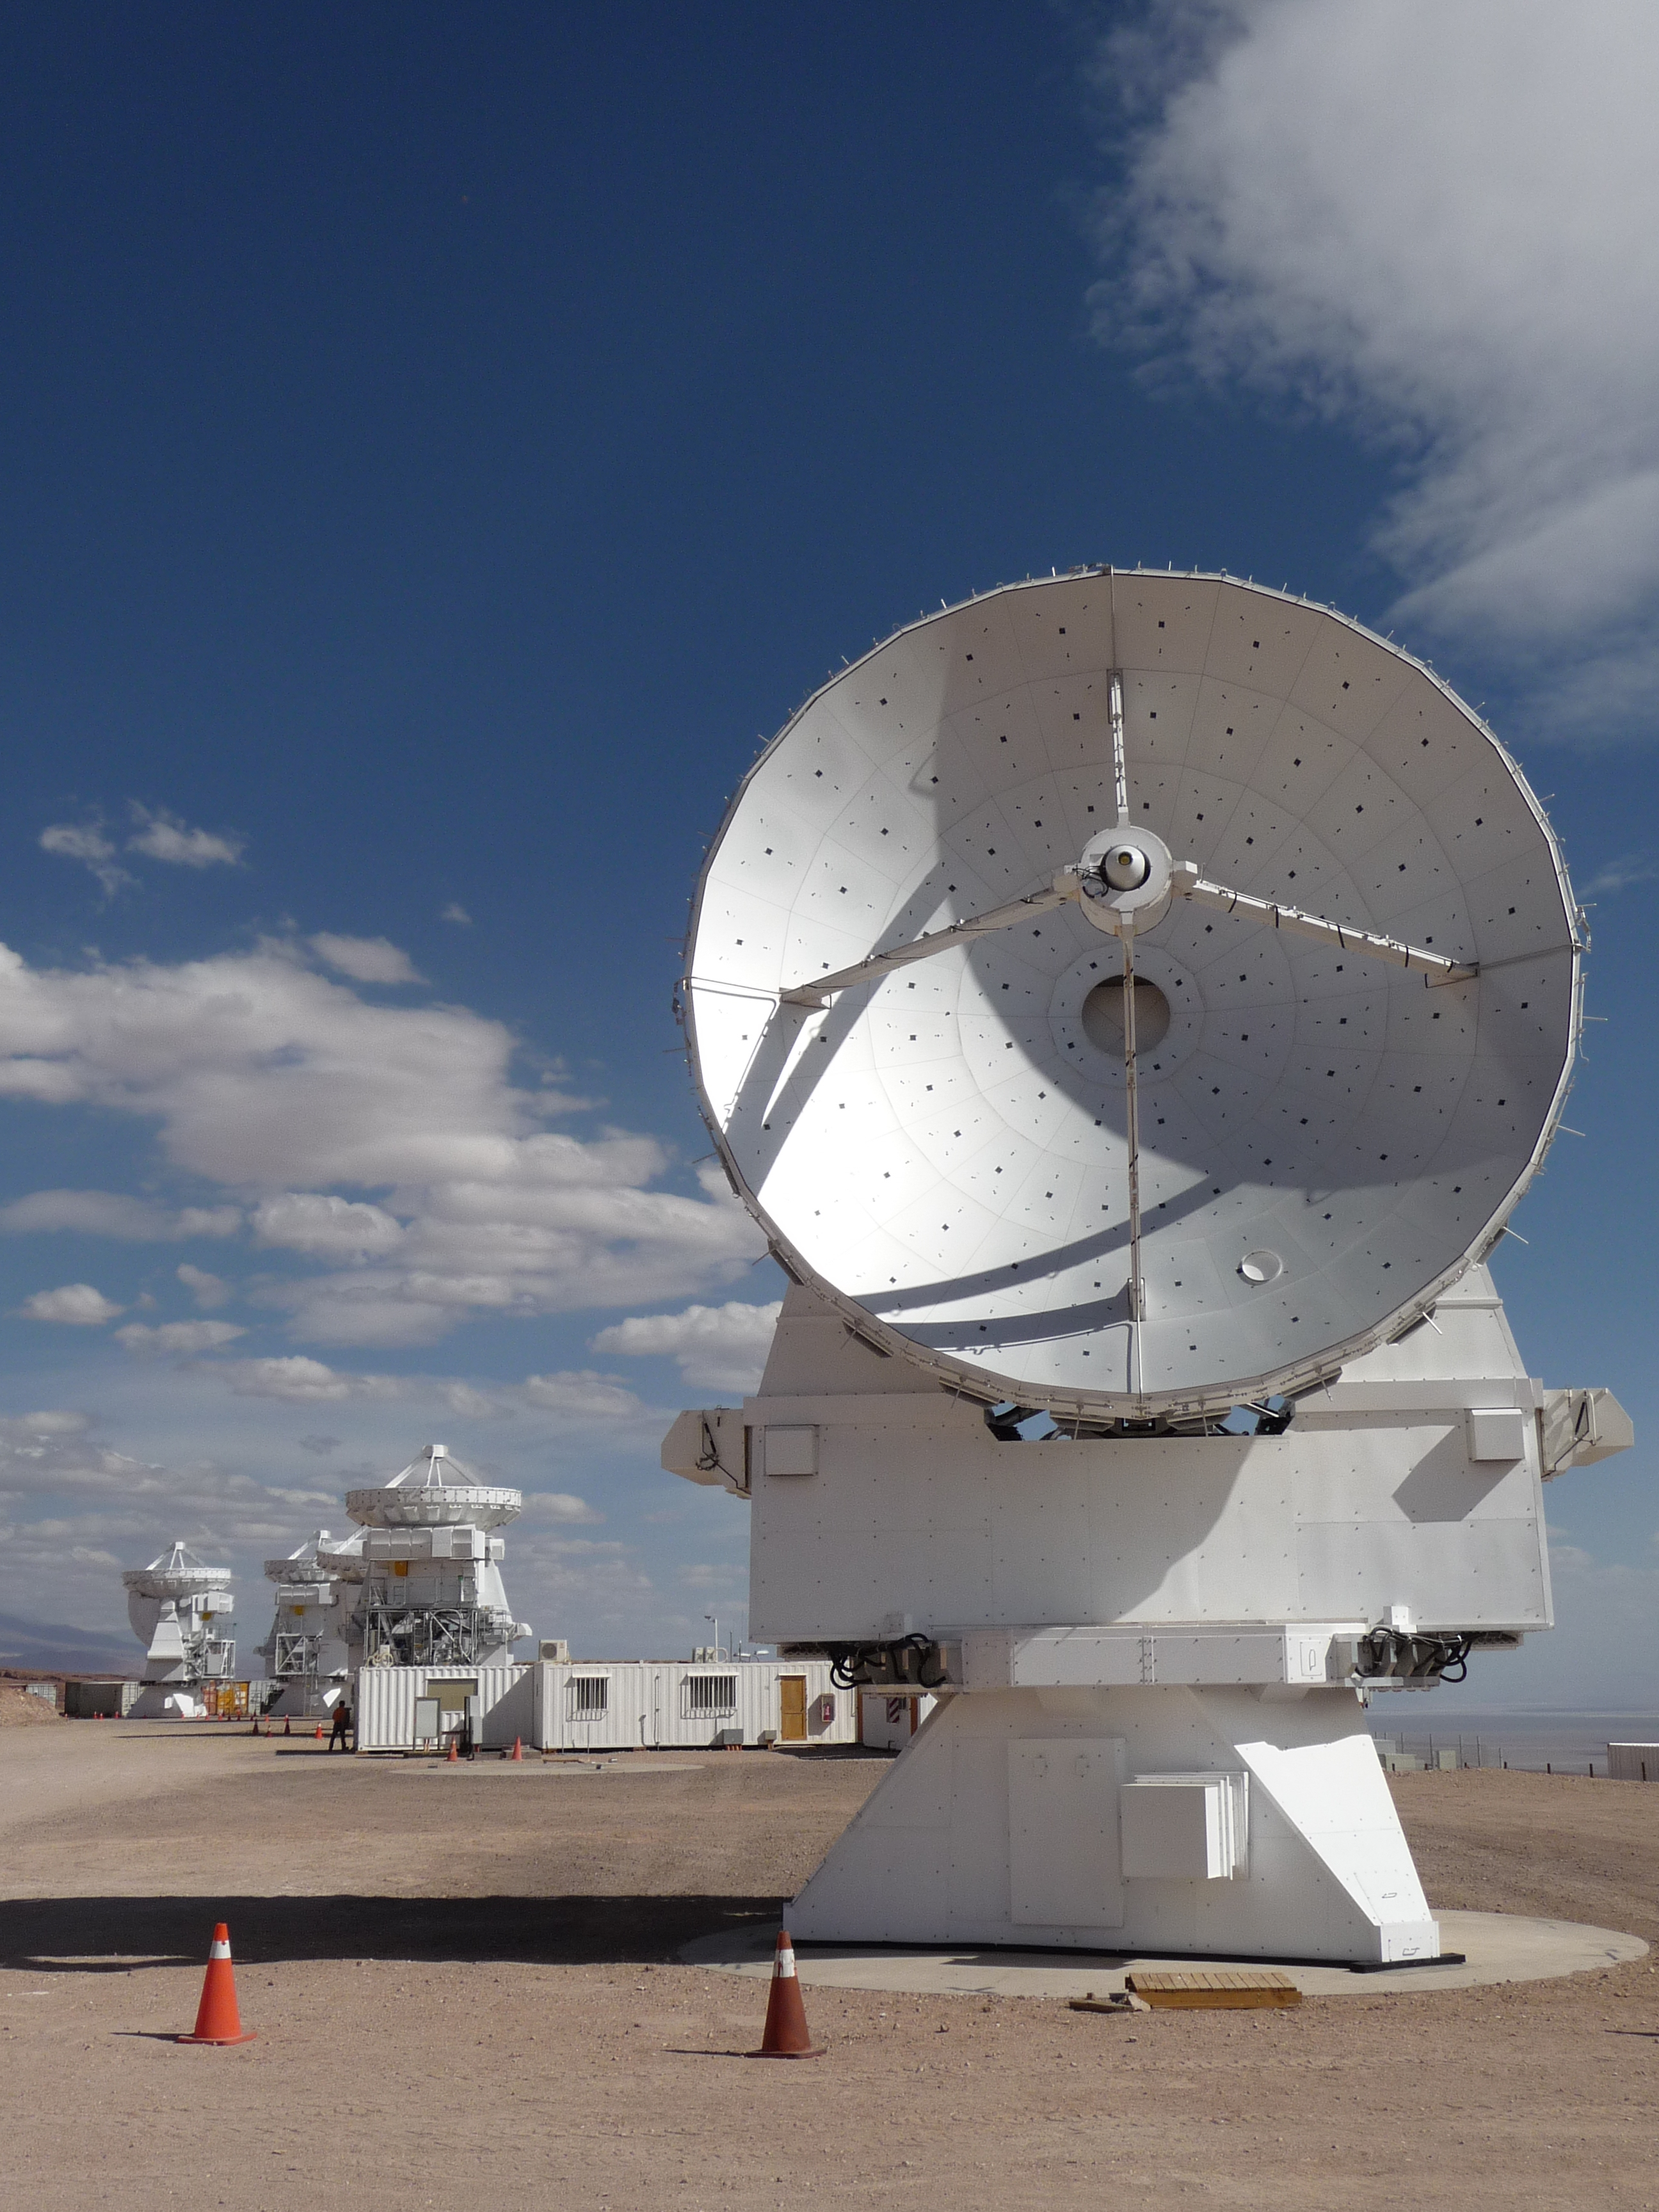

ALMA's Japanese 7-meter Antennas

Credit: NRAO/AUI/NSF